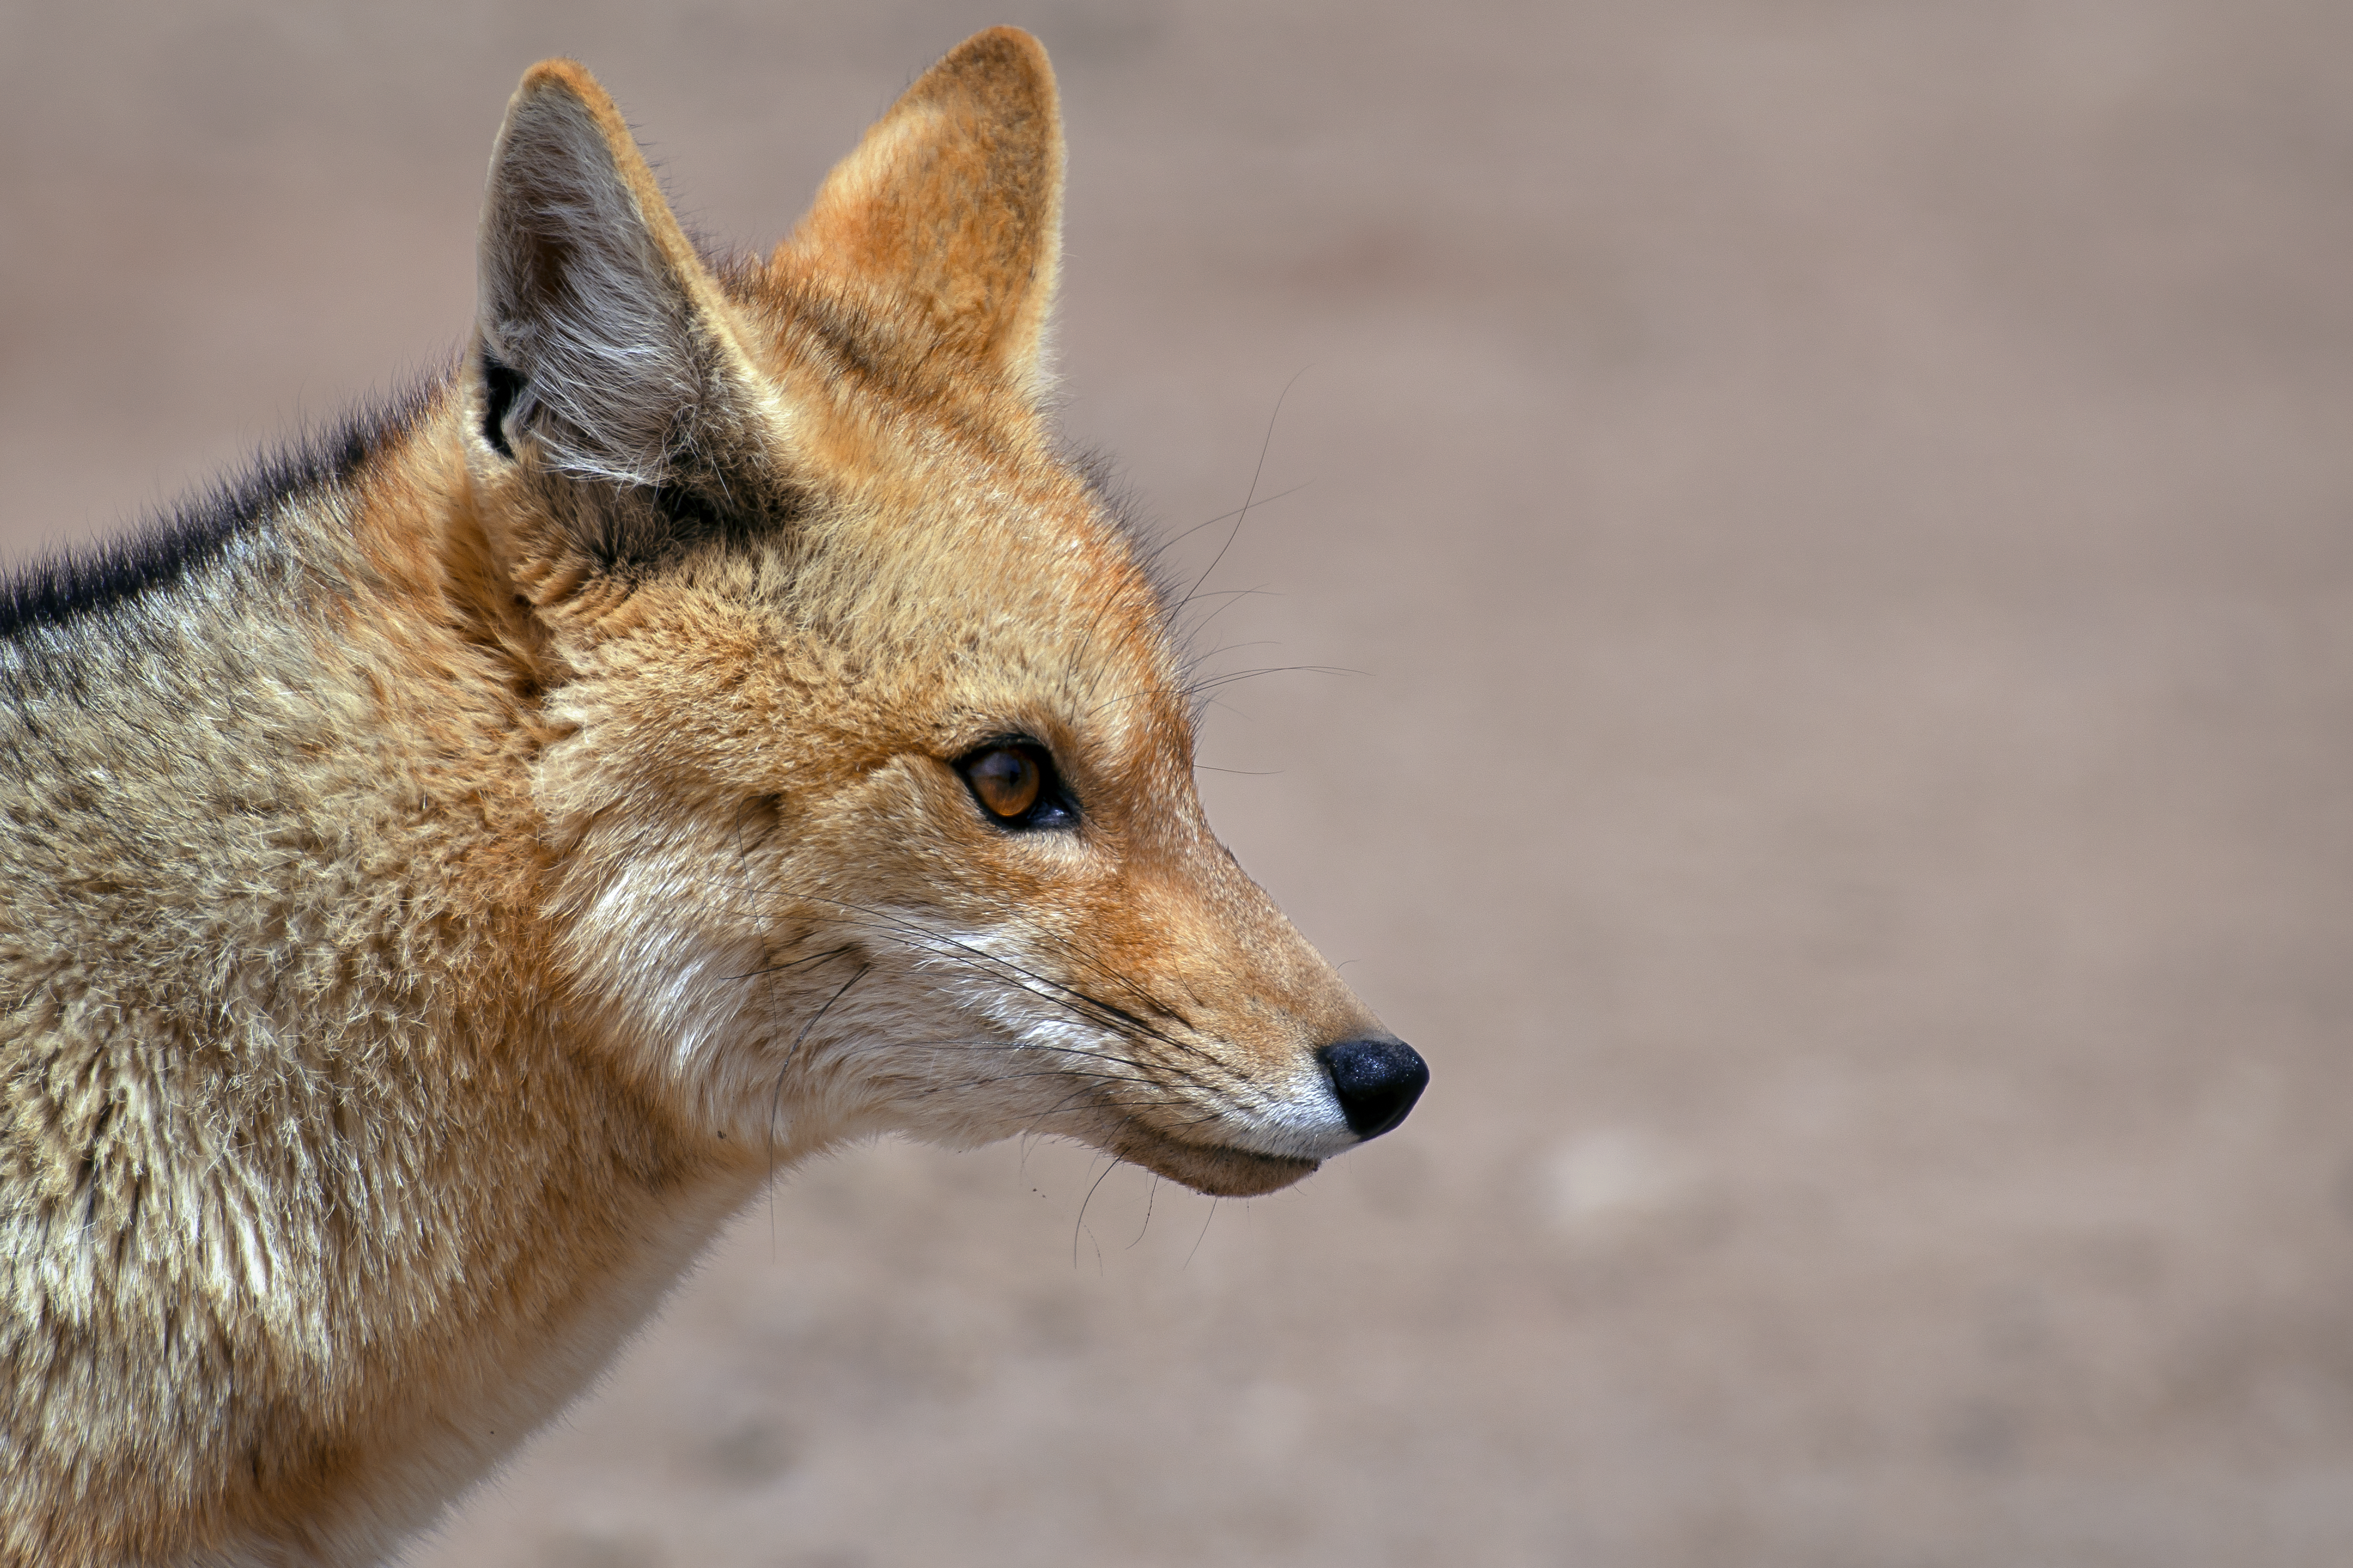

Fauna in Chile

This image captures a culpeo, an Andean fox. It is the second largest canid in South America, after the maned wolf. They are a common sight at all ESO Observatories in Chile.

Credit: S. Otarola/ESO